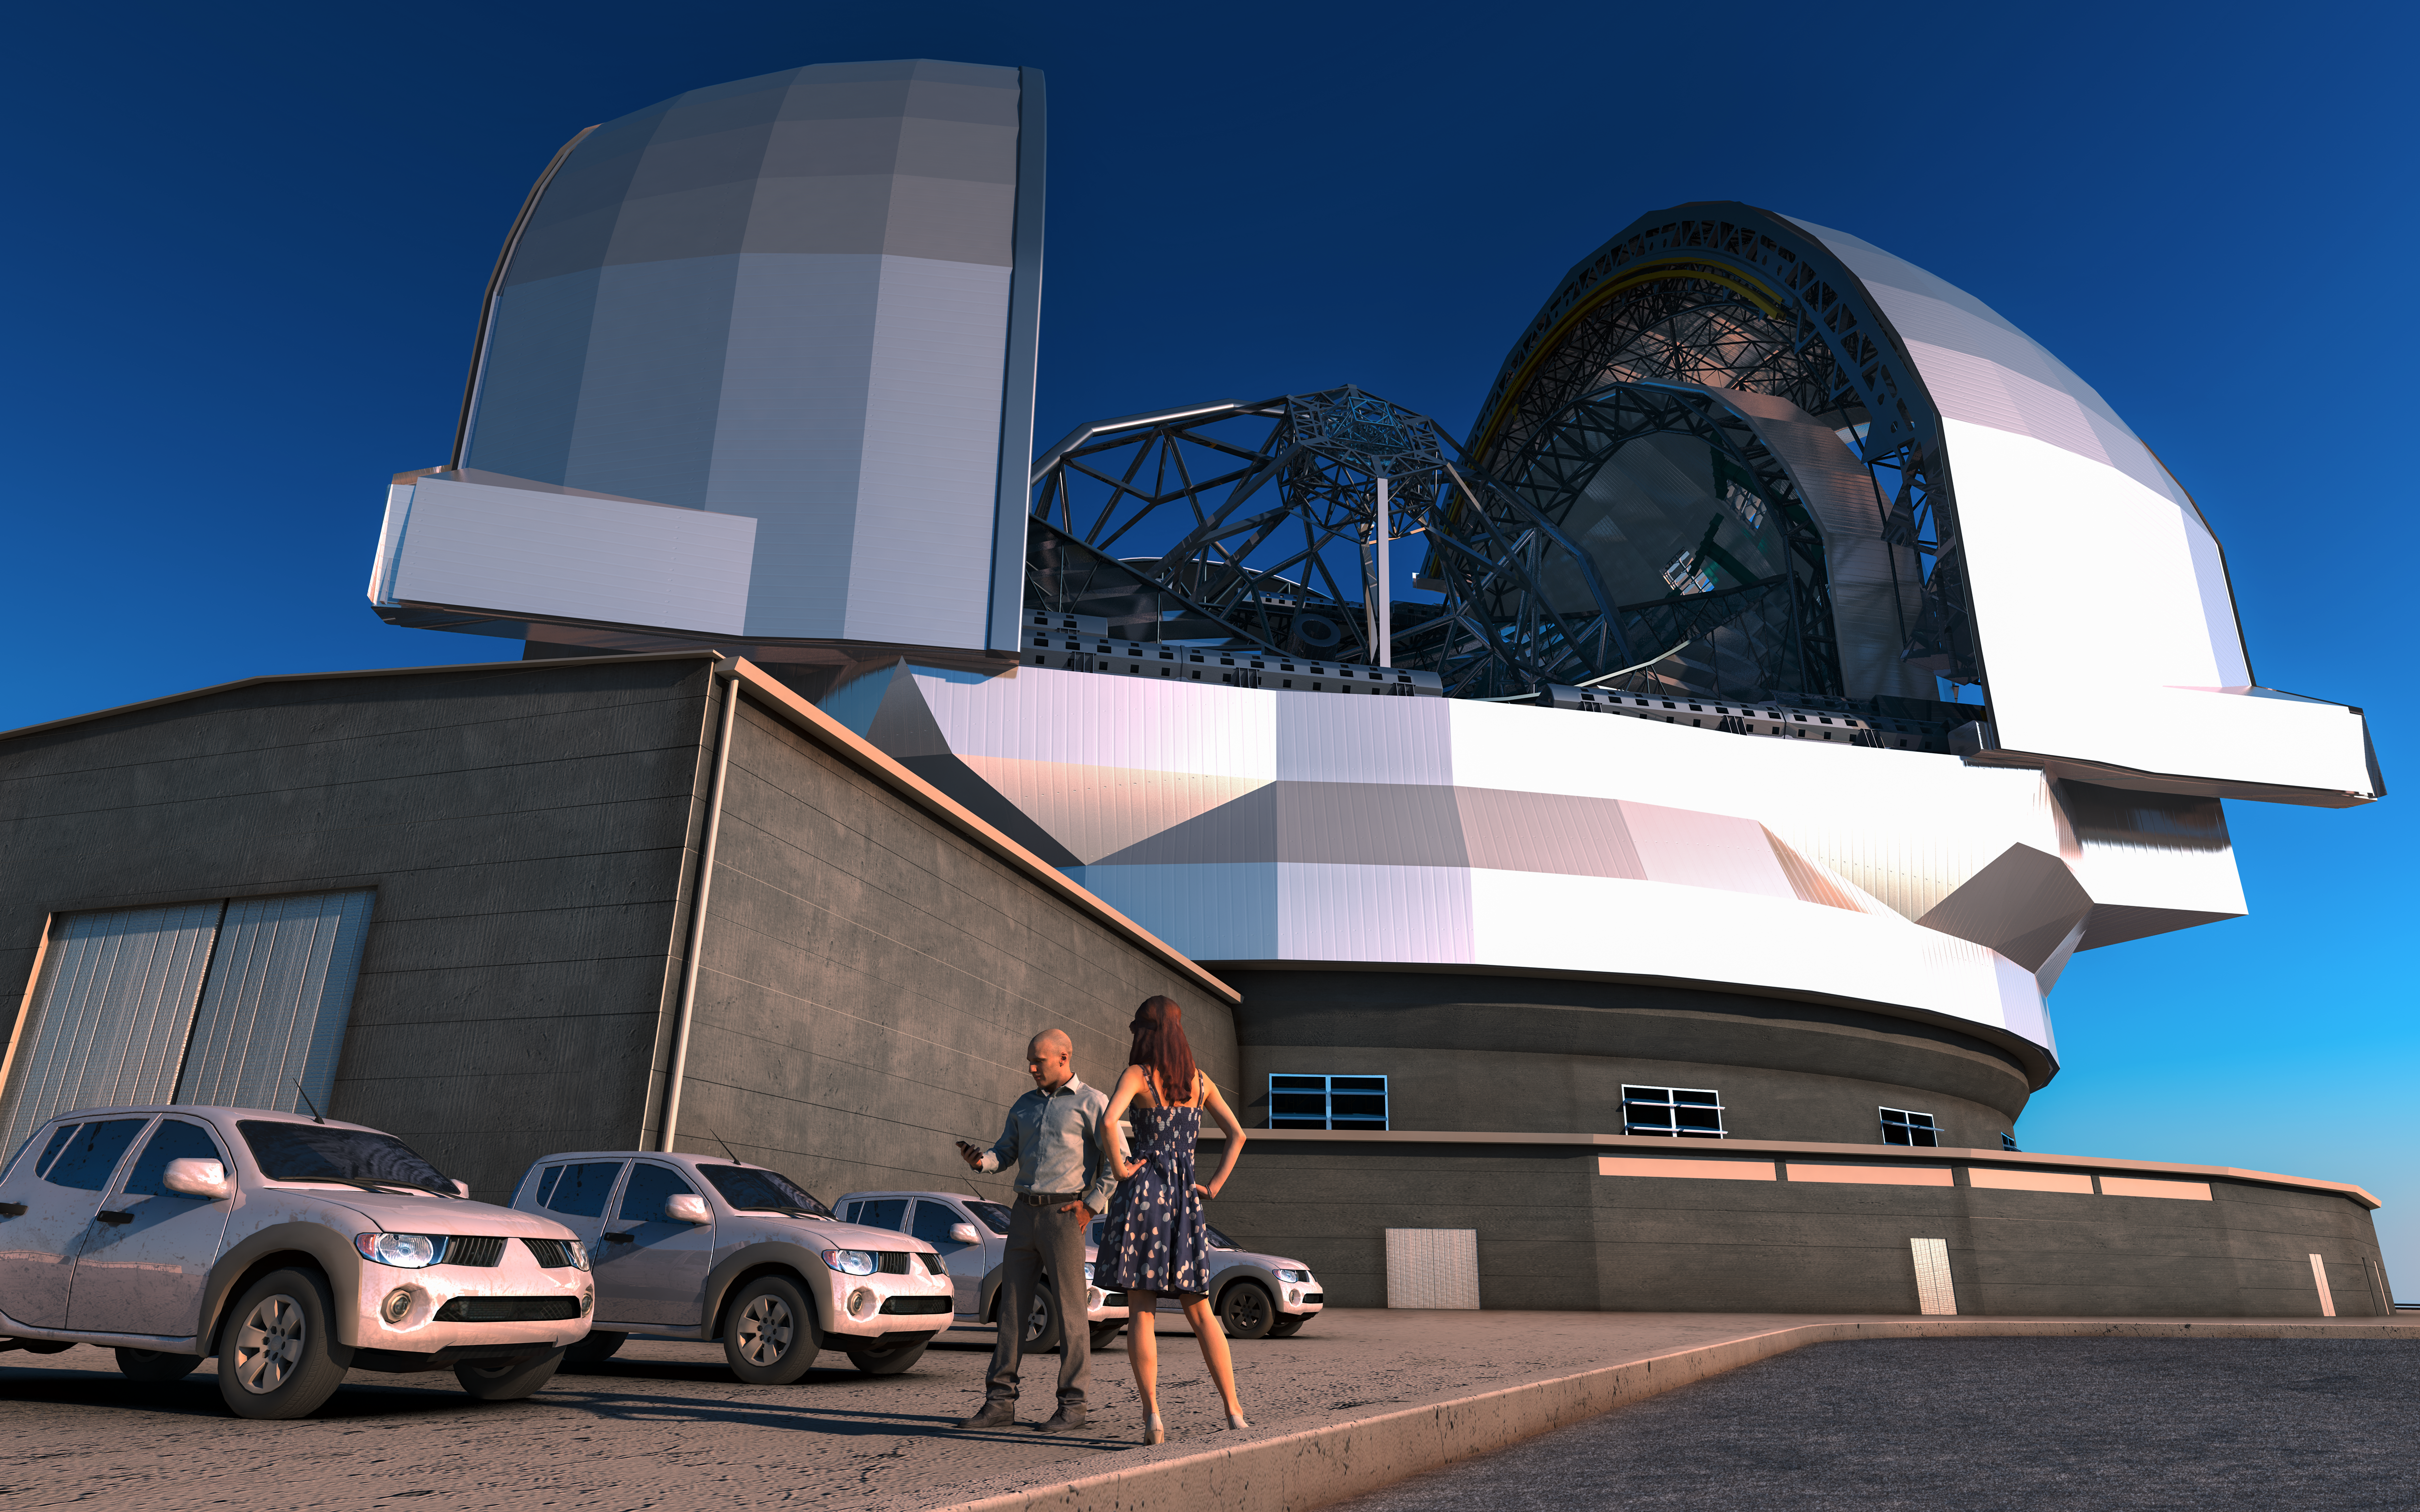

Artist’s impression of the European Extremely Large Telescope

This artist’s impression shows the European Extremely Large Telescope (E-ELT) in its enclosure. The E-ELT will be a 39-metre aperture optical and infrared telescope sited on Cerro Armazones in the Chilean Atacama Desert, 20 kilometres from ESO’s Very Large Telescope on Cerro Paranal. It will be the world’s largest “eye on the sky”. The design for the E-ELT shown here is preliminary.

Credit: ESO/L. Calçada